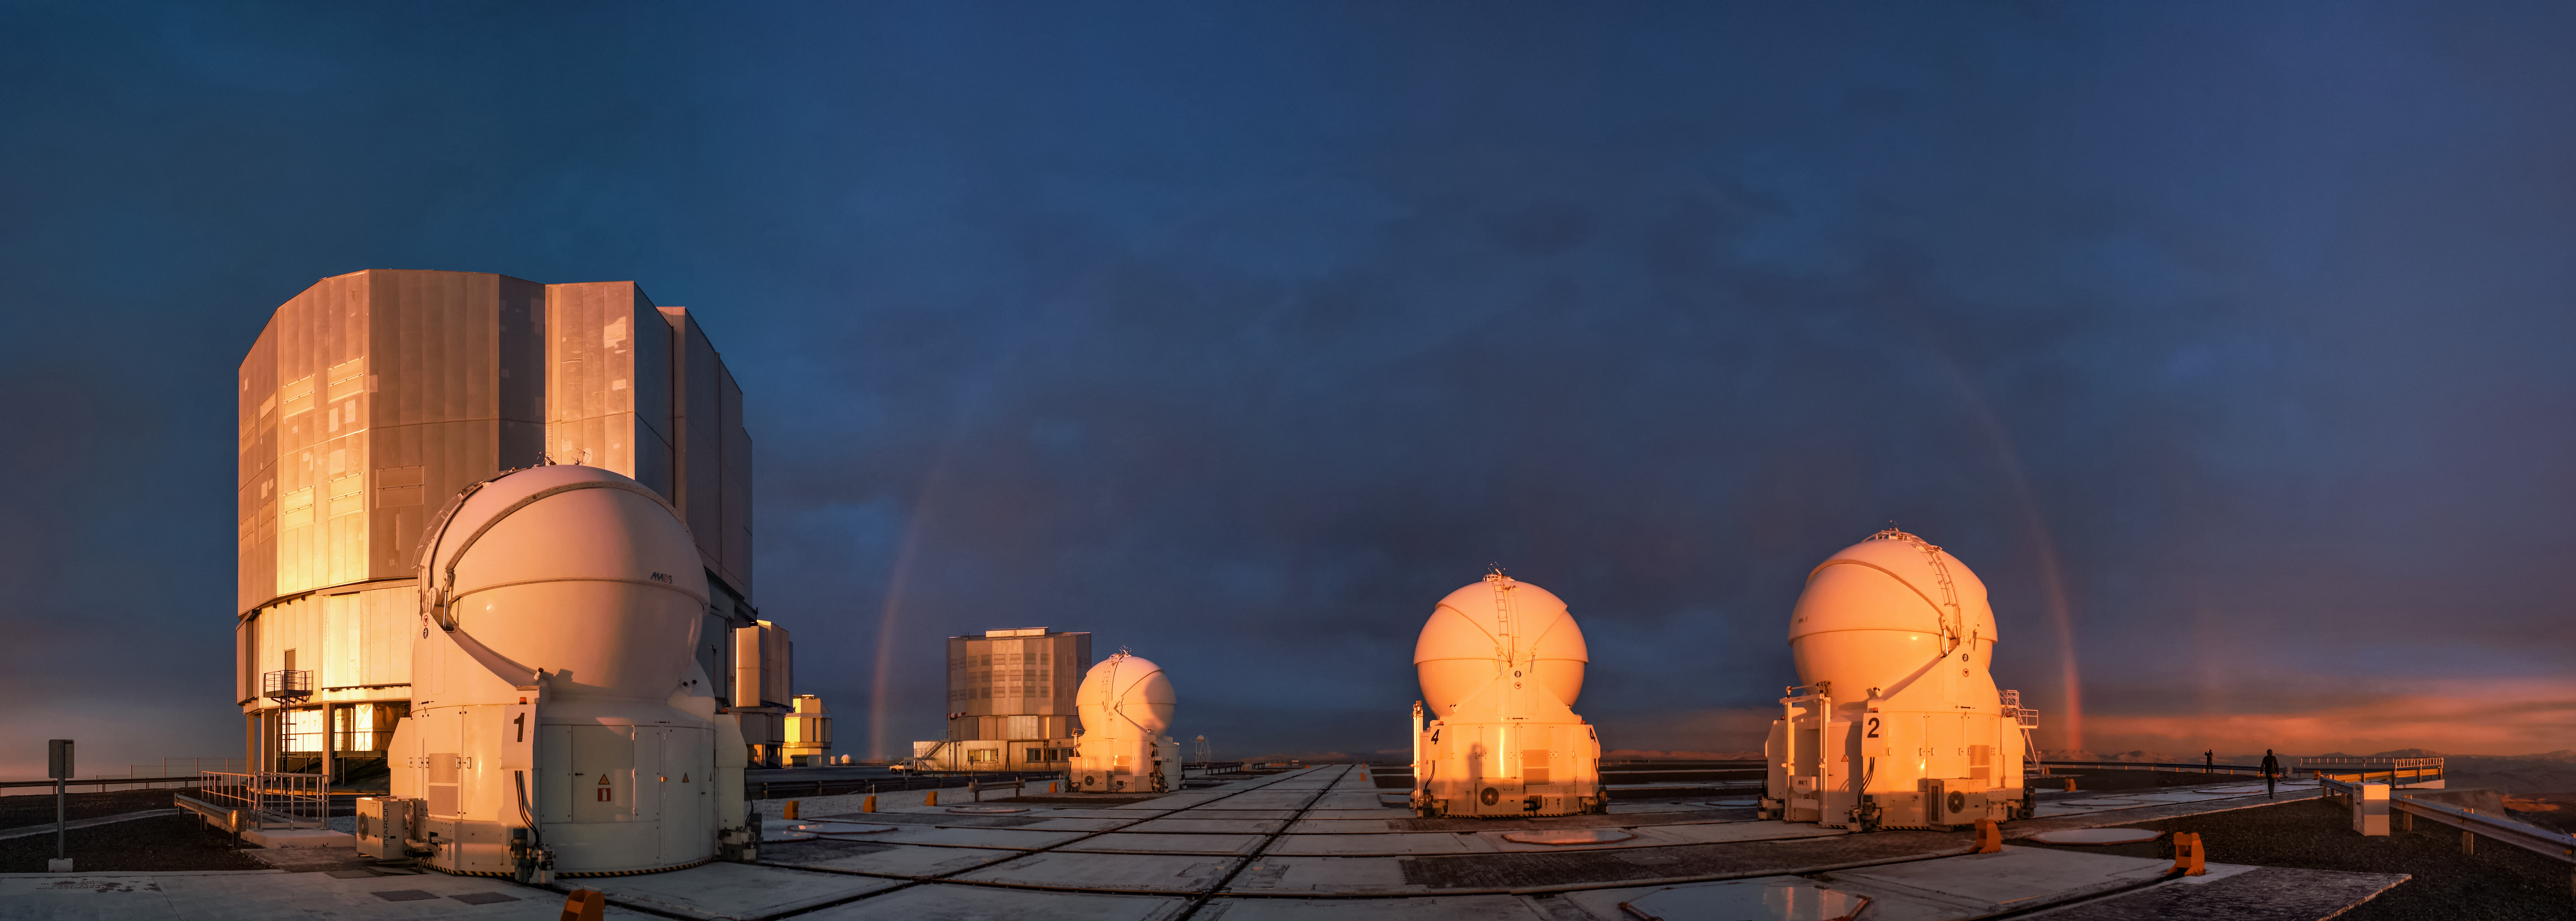

Rainbow over Paranal

A panorama reveals the many 8.2-metre Unit and 1.8-metre Auxiliary telescopes that comprise ESO's Very Large Telescope (VLT), located at Paranal Observatory in northern Chile while a faint rainbow arches over the site.

Credit: J. Woillez/ESO